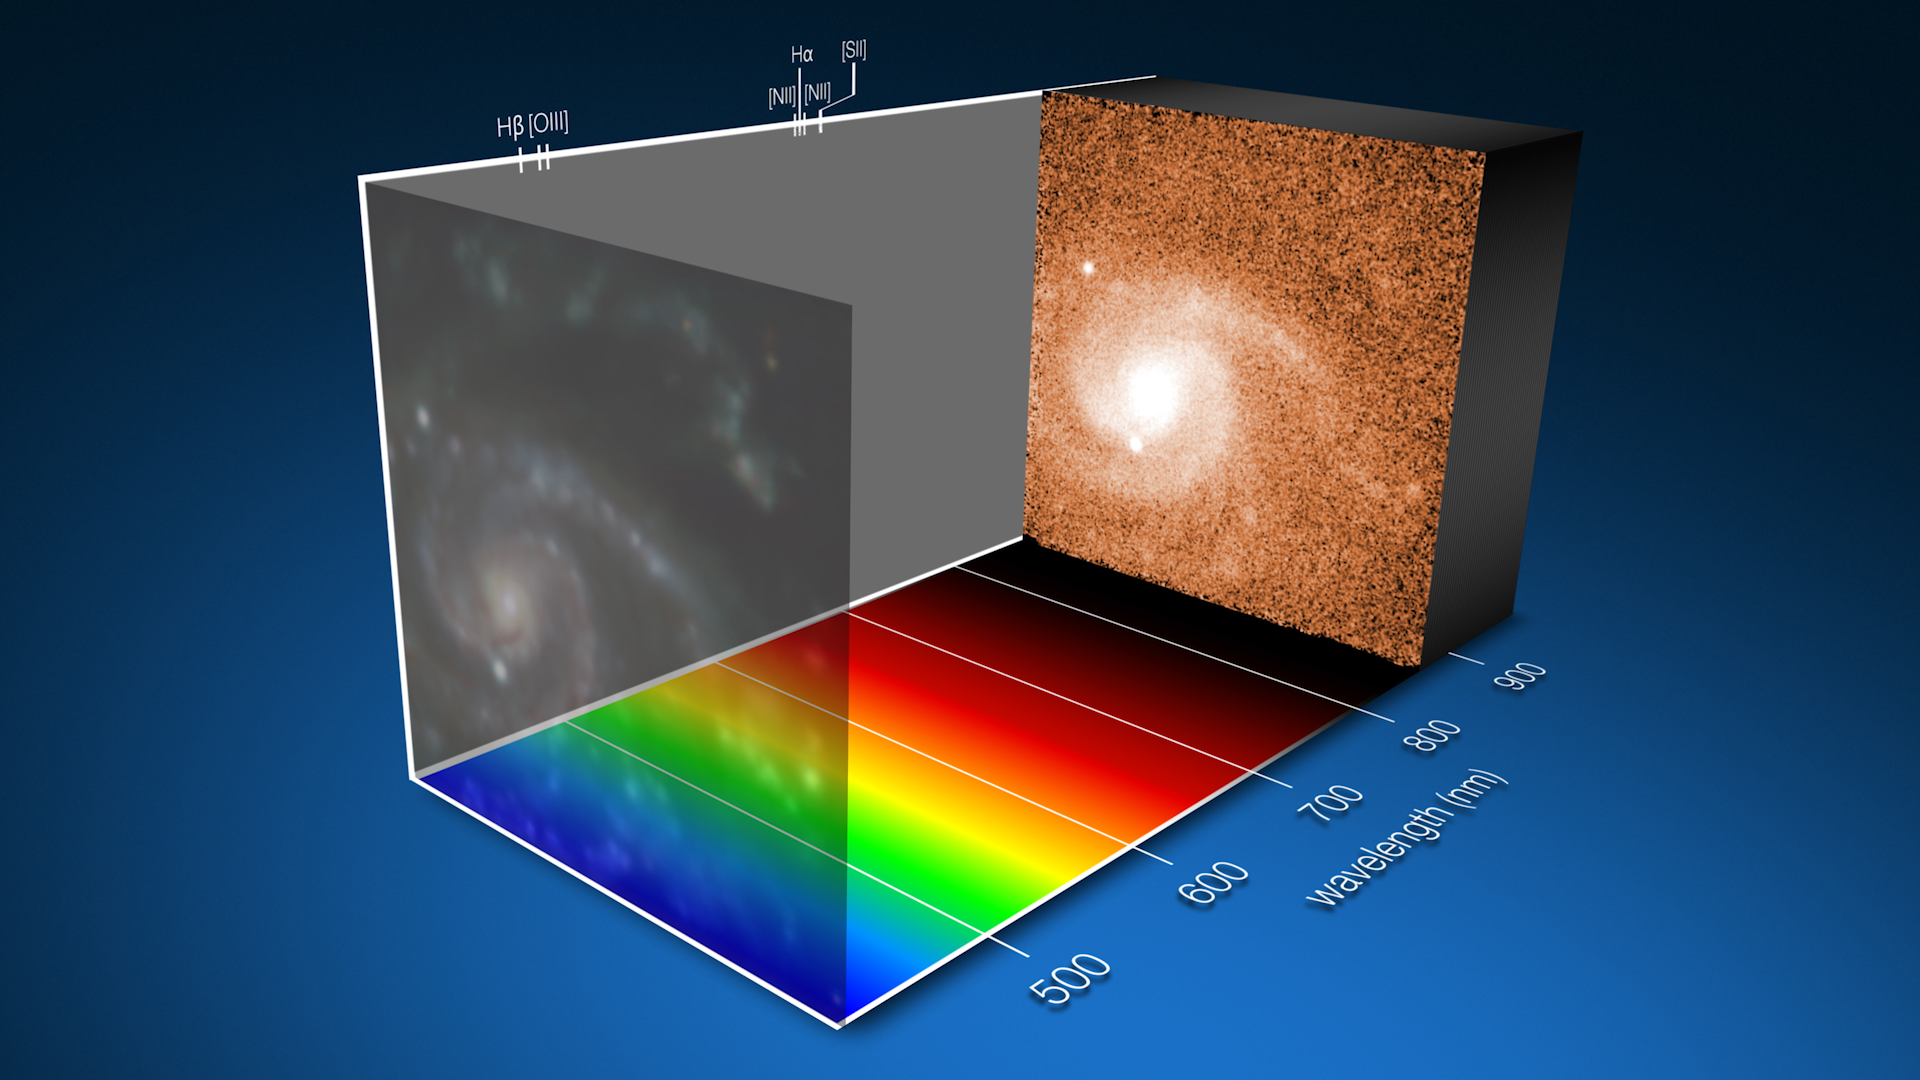

Uncovering supernovae secrets

Screenshot of the animation in this Picture of the Week, which shows us the nearby galaxy NGC3456 in thousands of different colours or wavelengths of light, captured with ESO’s Very Large Telescope (VLT) at Paranal Observatory. Thanks to observations of more than 100 galaxies, including this one, astronomers are discovering there are properties of massive stars that could influence whether or not they end their lives in a spectacular supernova explosion.

Core collapse supernovae are the extremely energetic deaths of massive stars, those with eight times or more mass than the Sun. Aside from their sheer size, the exact properties — such as chemical makeup — of the stars that die as supernovae are poorly understood because we rarely get to see them before they explode. But, we can study the explosion sites.

A new study led by former ESO student Thallis Pessi at the Universidad Diego Portales (Chile) has done precisely that. The team analysed galaxies where supernovae have occurred, comparing the explosion sites themselves to all other regions within those galaxies. They found that the proportion of elements heavier than hydrogen or helium influences whether a supernova will happen: massive stars born out of gas with a lower abundance of these elements are more likely to explode as supernovae.

The team used data from the Multi Unit Spectroscopic Explorer (MUSE) instrument at the VLT. MUSE breaks the light coming from every location within its field of view into a rainbow or spectrum, allowing the team to map the chemical composition of these galaxies.

Credit: ESO/T. Pessi et al.